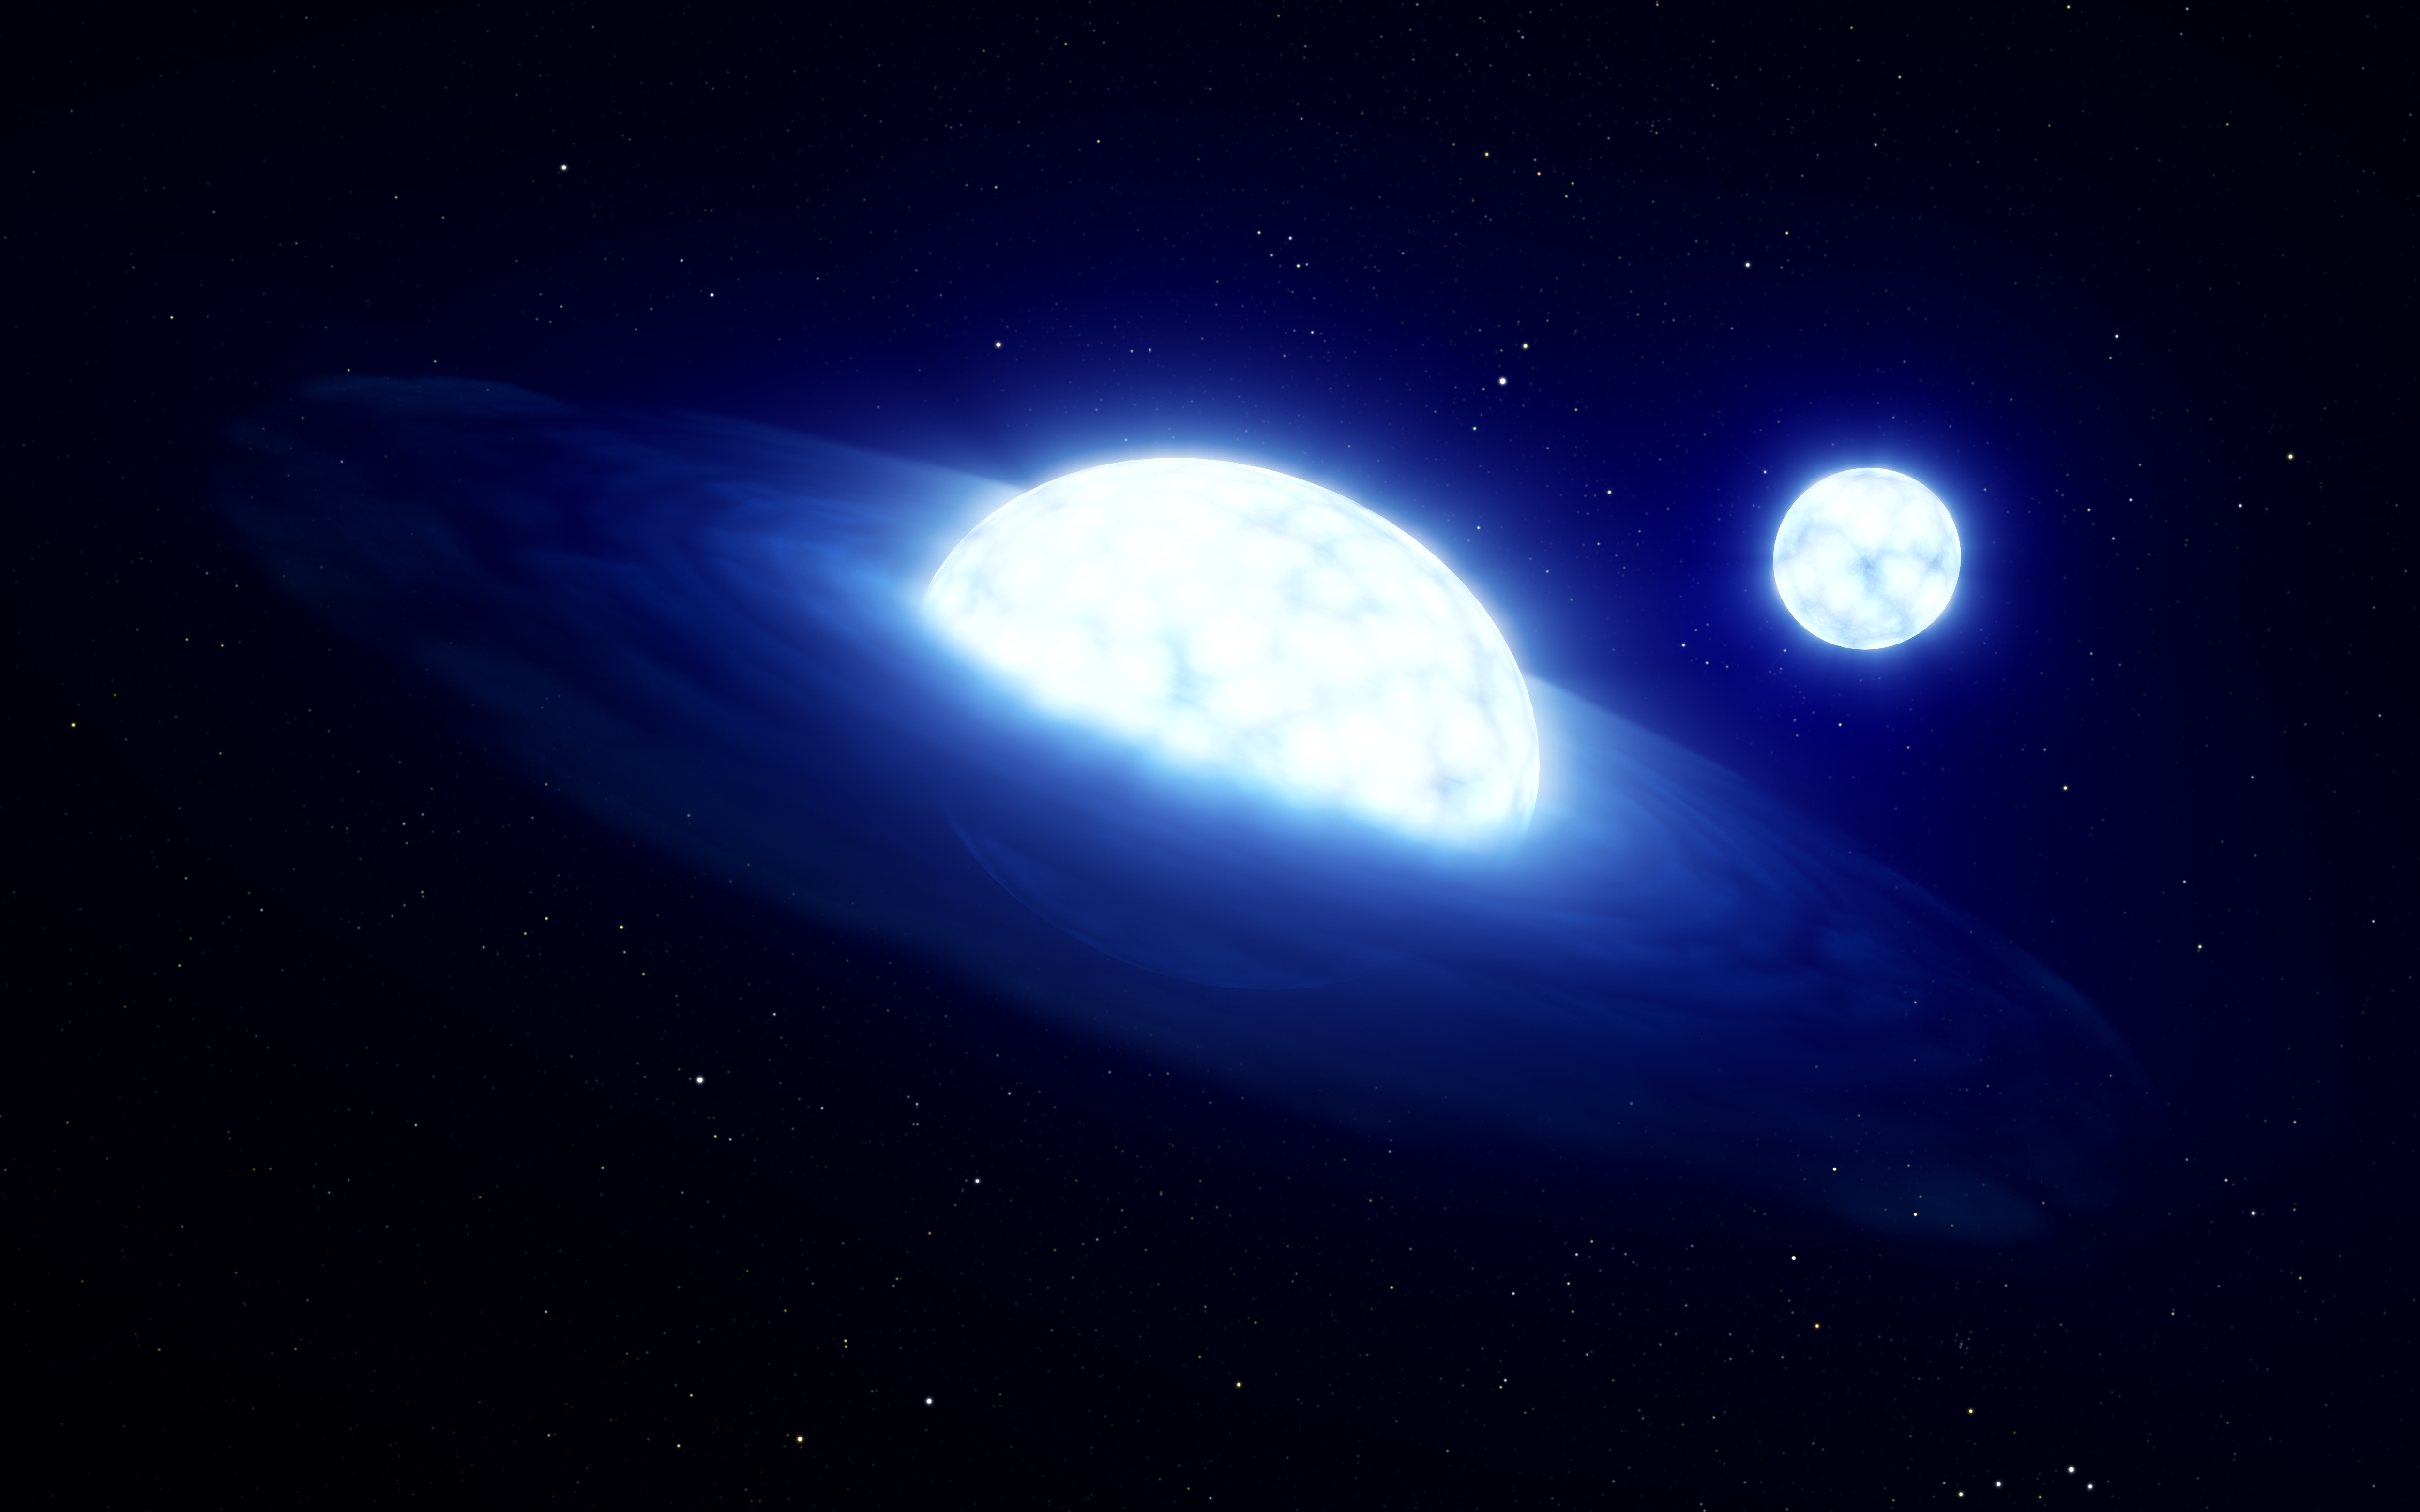

Artist’s impression of HR 6819

New research using data from ESO’s Very Large Telescope and Very Large Telescope Interferometer has revealed that HR 6819, previously believed to be a triple system with a black hole, is in fact a system of two stars with no black hole. The scientists, a KU Leuven-ESO team, believe they have observed this binary system in a brief moment after one of the stars sucked the atmosphere off its companion, a phenomenon often referred to as “stellar vampirism”. This artist’s impression shows what the system might look like; it’s composed of an oblate star with a disc around it (a Be “vampire” star; foreground) and B-type star that has been stripped of its atmosphere (background).

Credit: ESO/L. Calçada